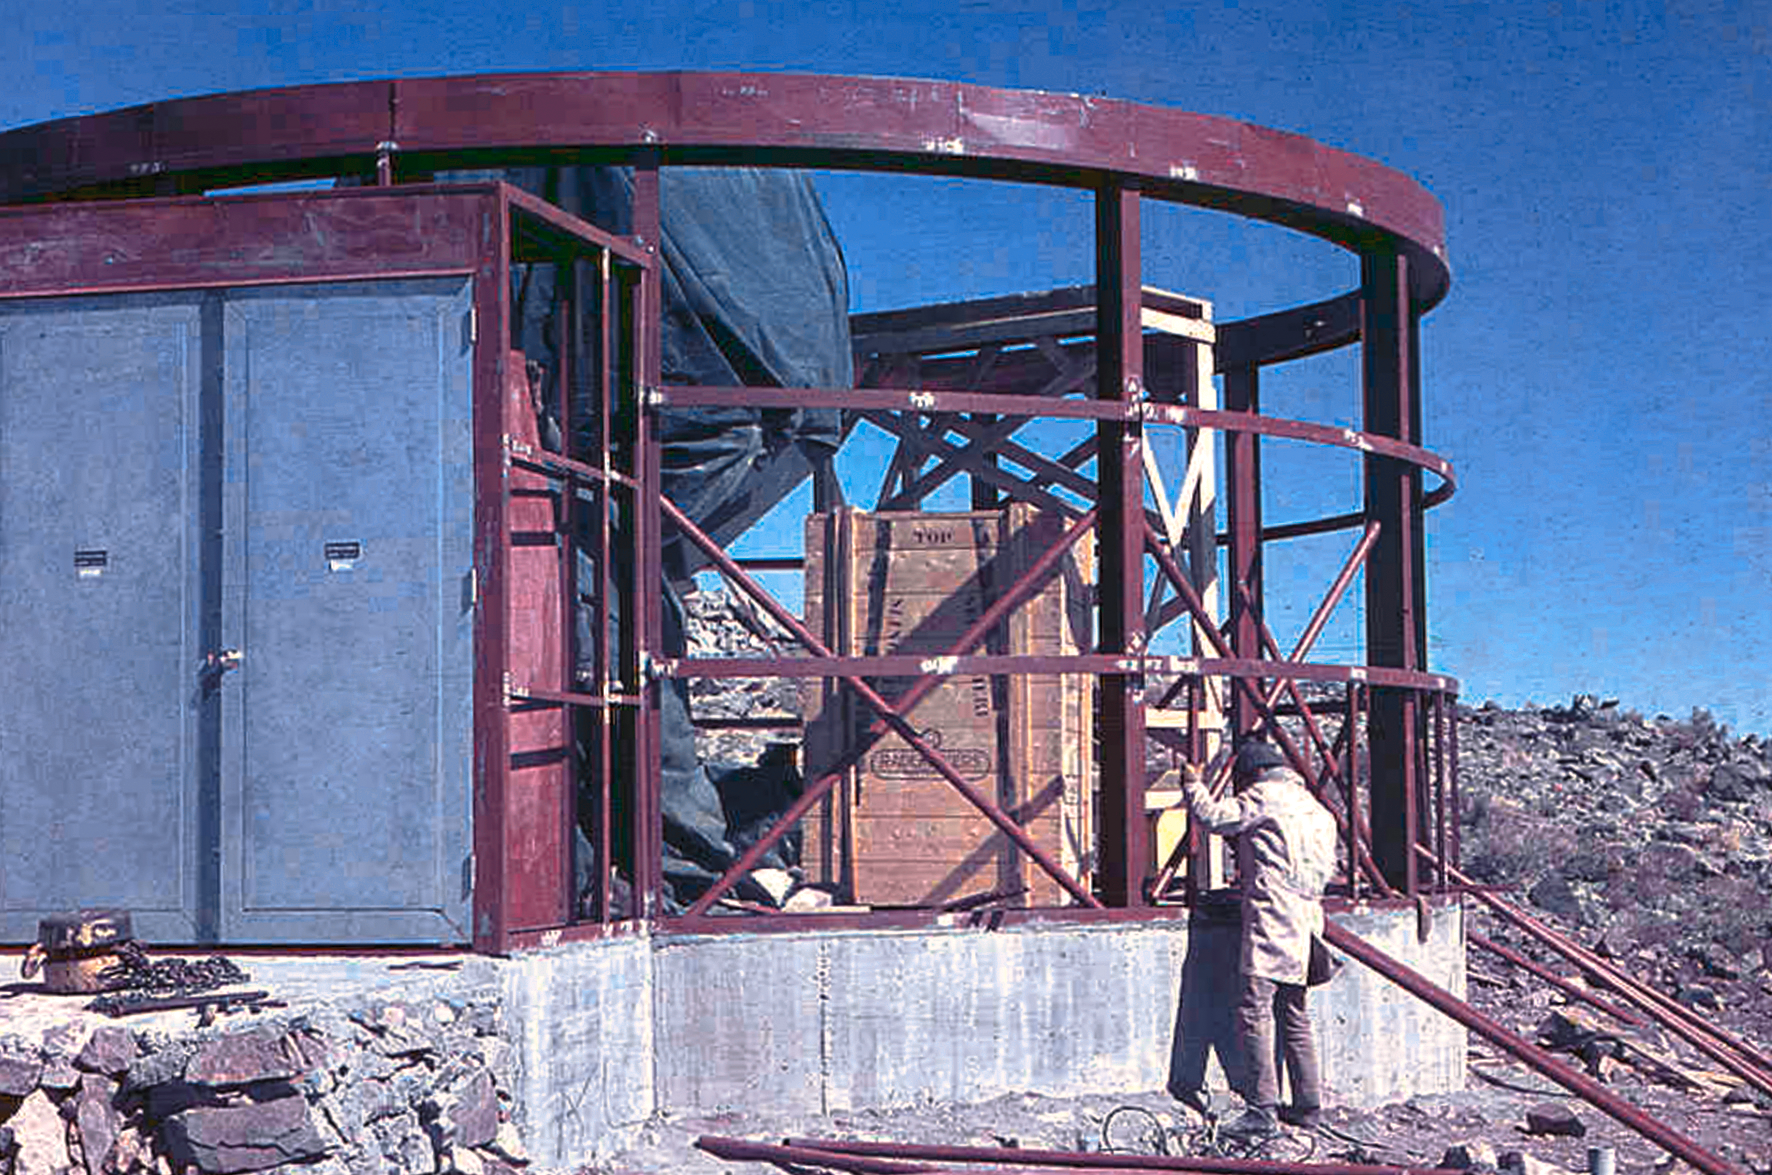

Assembling the ESO 1-metre telescope

Photo of the assembly of the pre-fabricated building for the ESO 1-metre telescope after its arrival at the new La Silla Observatory in Chile in the late 1960’s. The La Silla Observatory has since become one of the premier ground-based observatories in the world.

Credit: ESO/J.Doornenbal